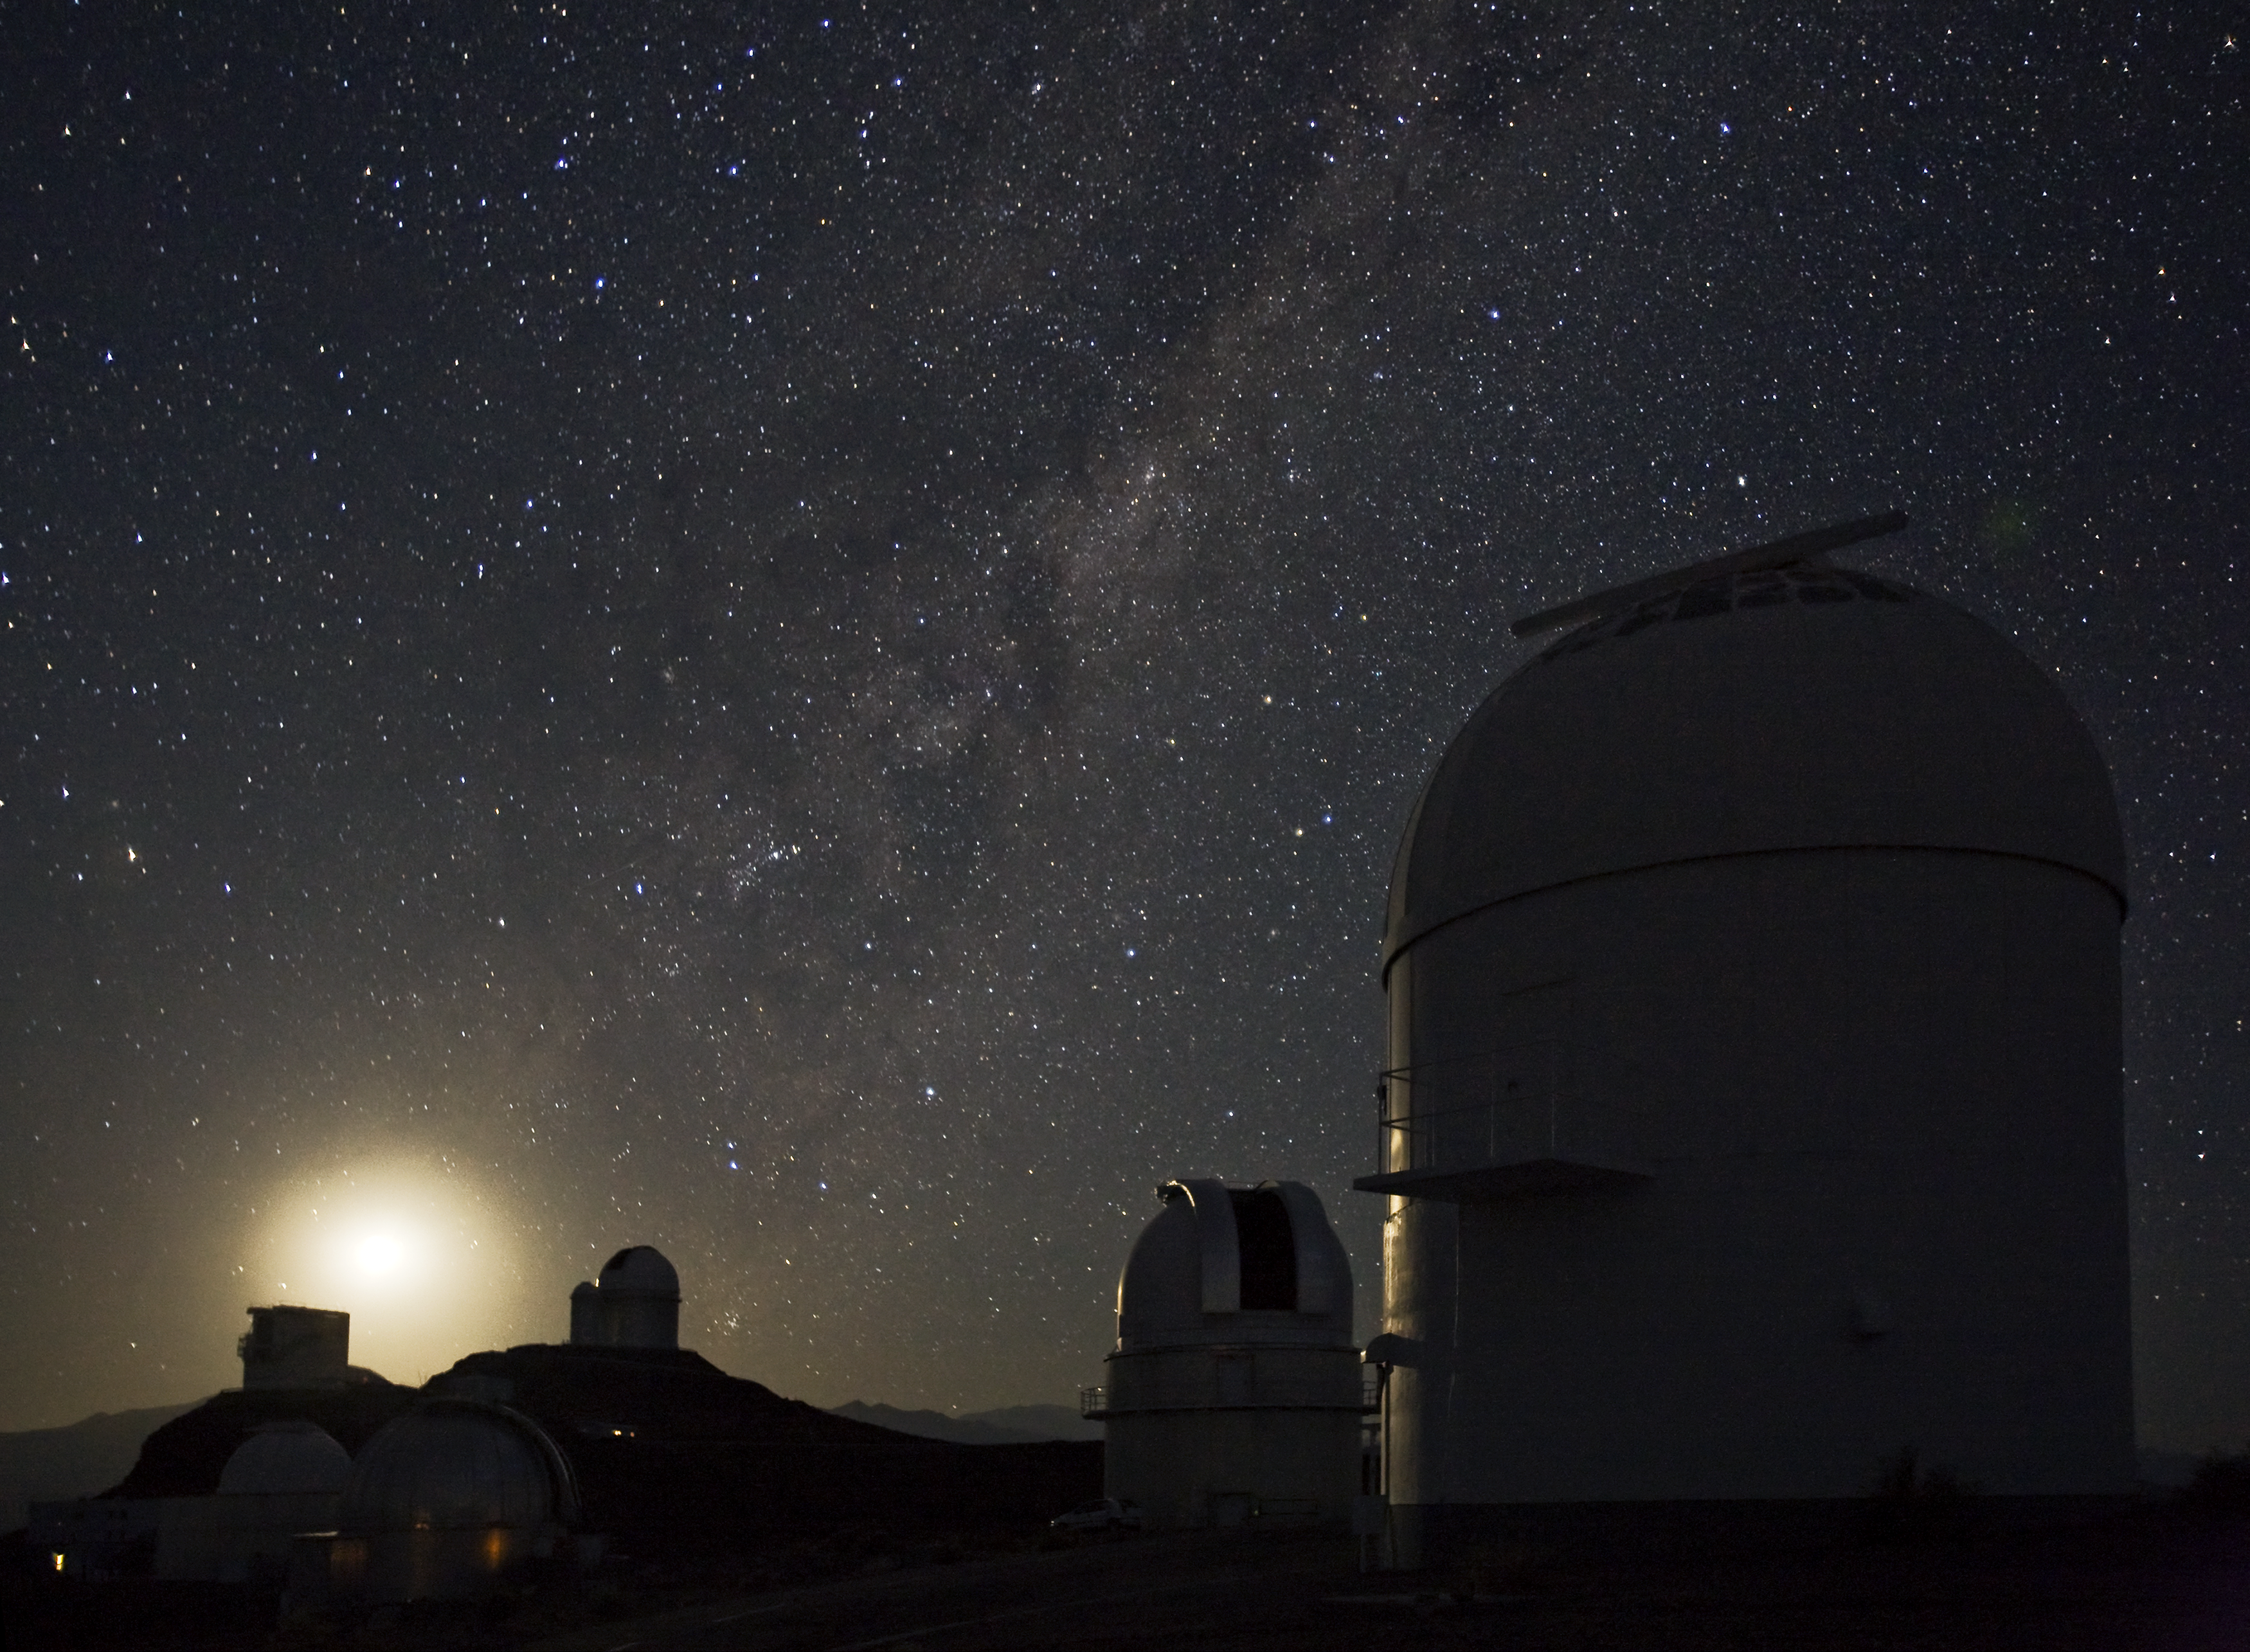

La Silla Observatory

Image of ESO's La Silla Observatory, located on the outskirts of the Chilean Atacama Desert, 600 km north of Santiago de Chile and at an altitude of 2400 metres. The photo was taken by Stefan Seip, one of the ESO Photo Ambassadors.

Credit: ESO/S. Seip